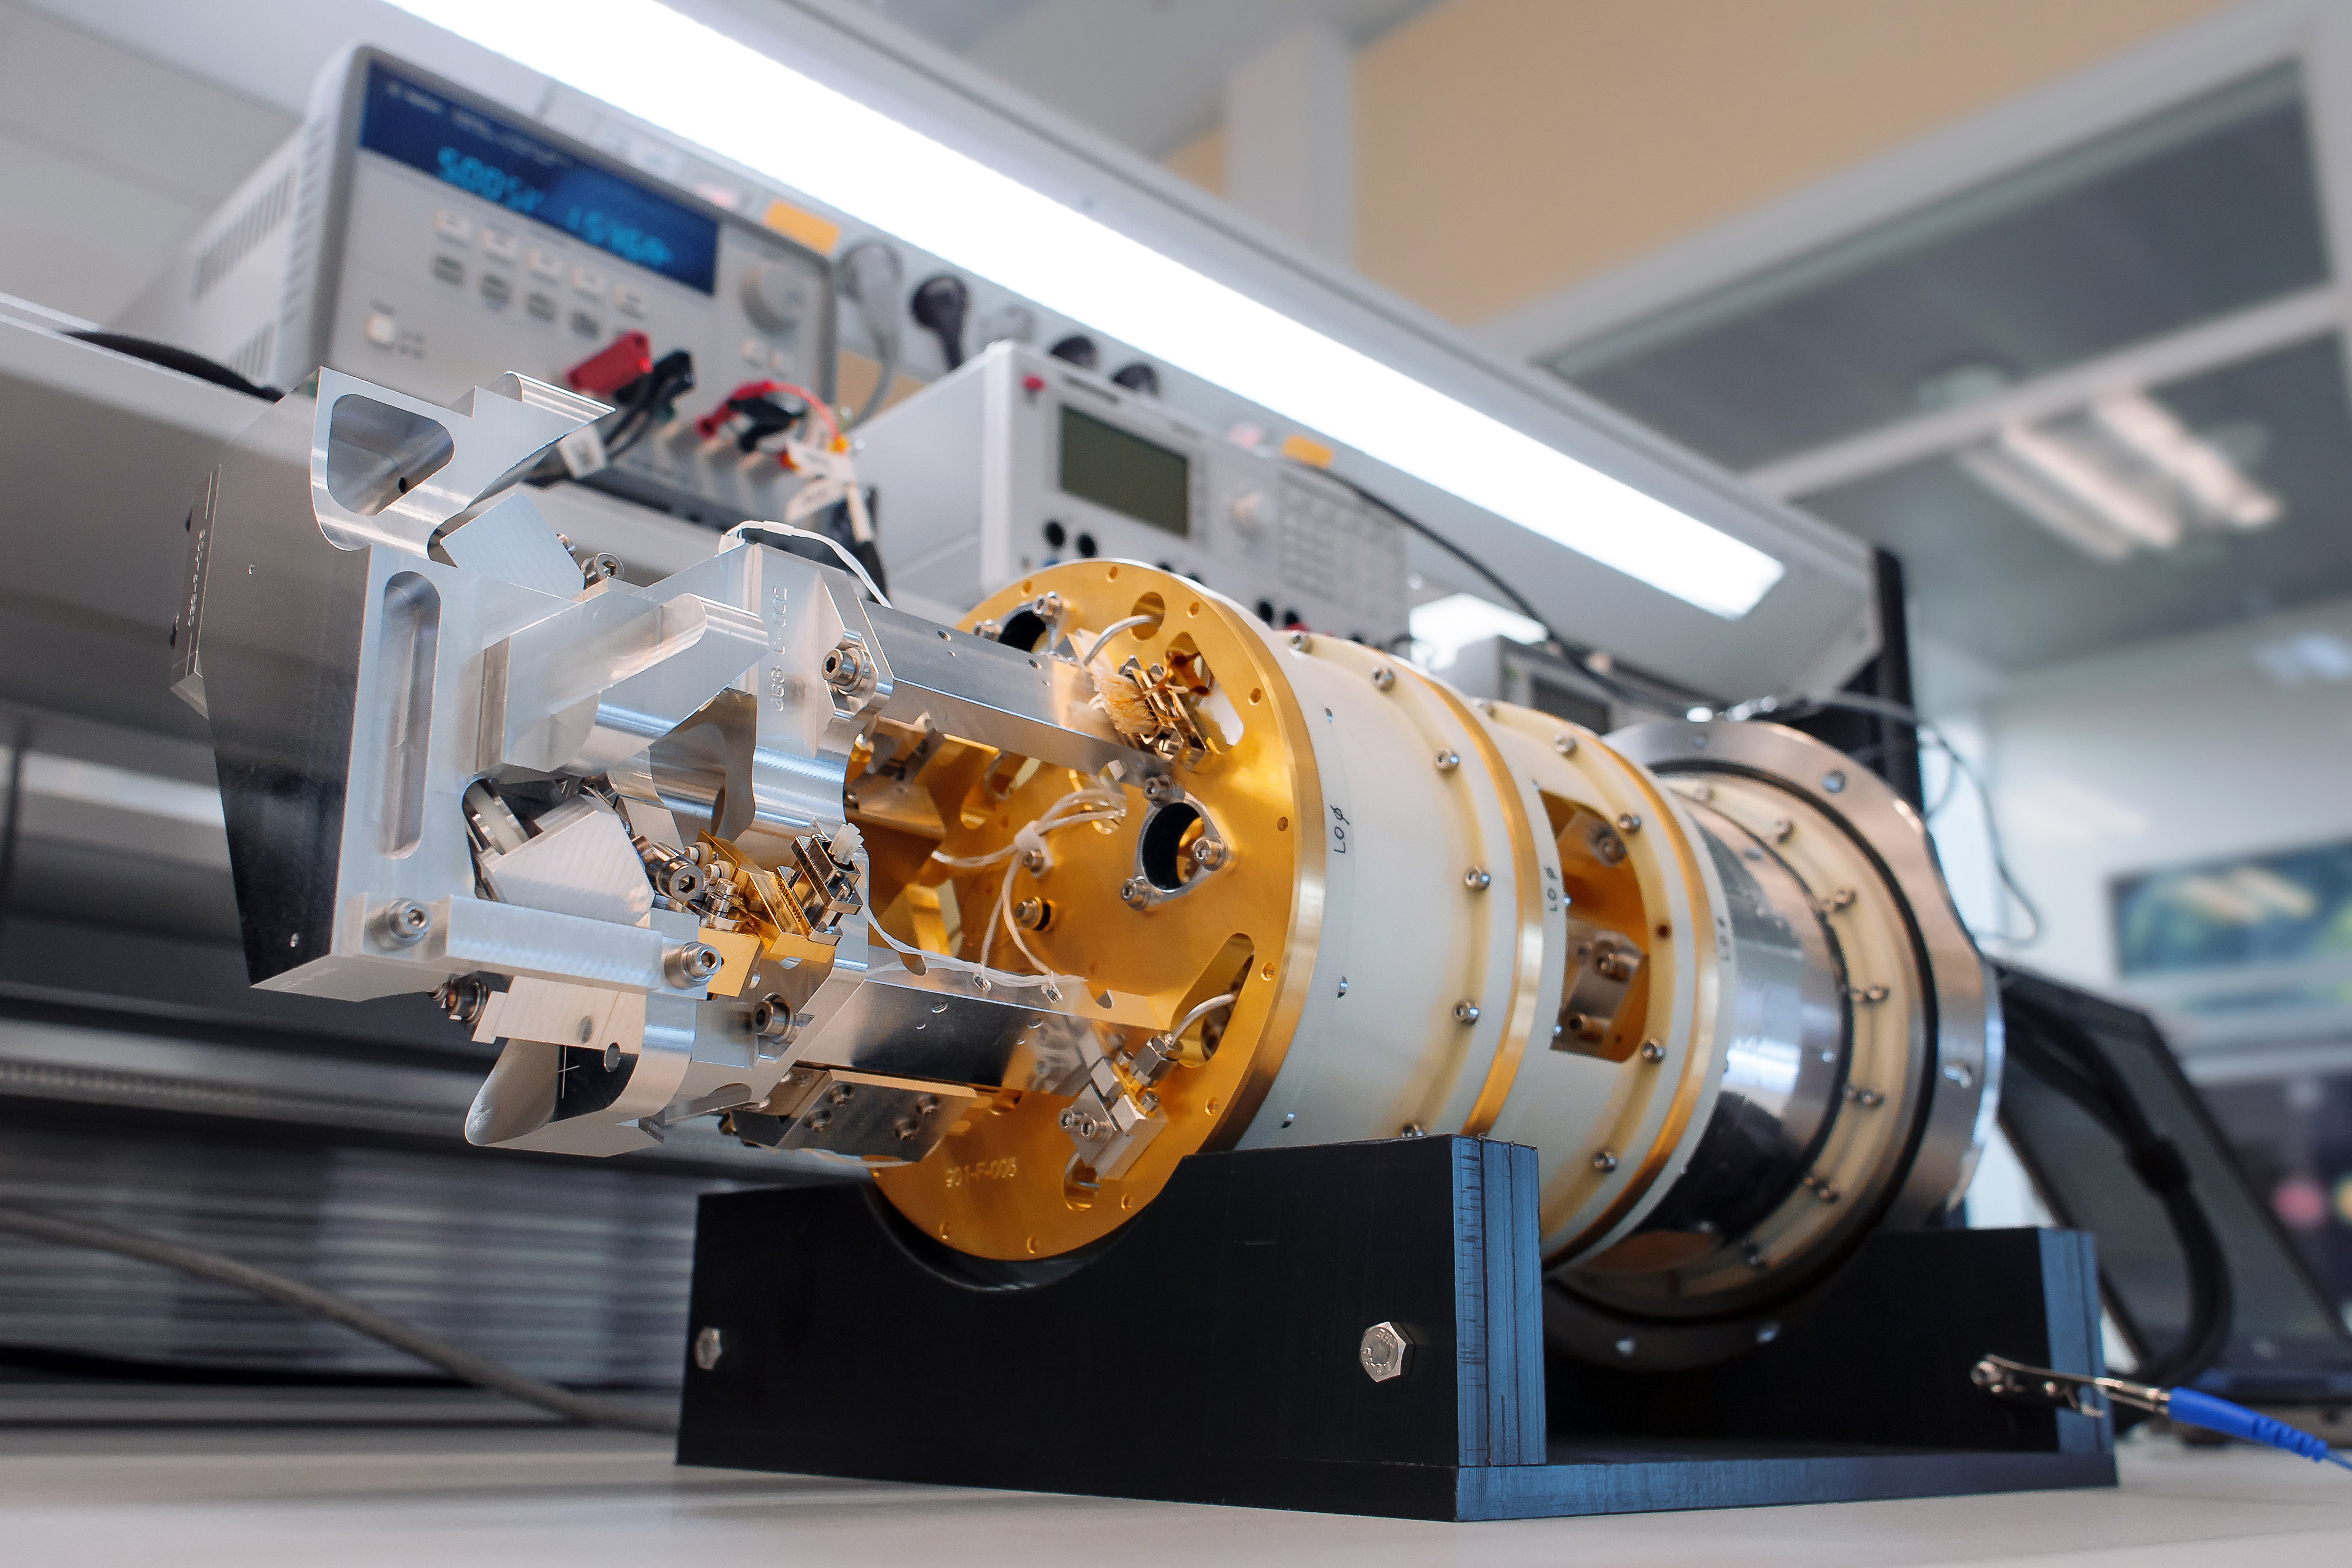

Testing an ALMA Band 9 receiver

To capture the different frequencies in the millimeter / submillimeter range observed by ALMA, it is necessary to have sophisticated receivers. Each antenna has 10 of these receivers -or bands- that together make up the structure called "Front End".

Credit: ALMA (ESO / NAOJ / NRAO)